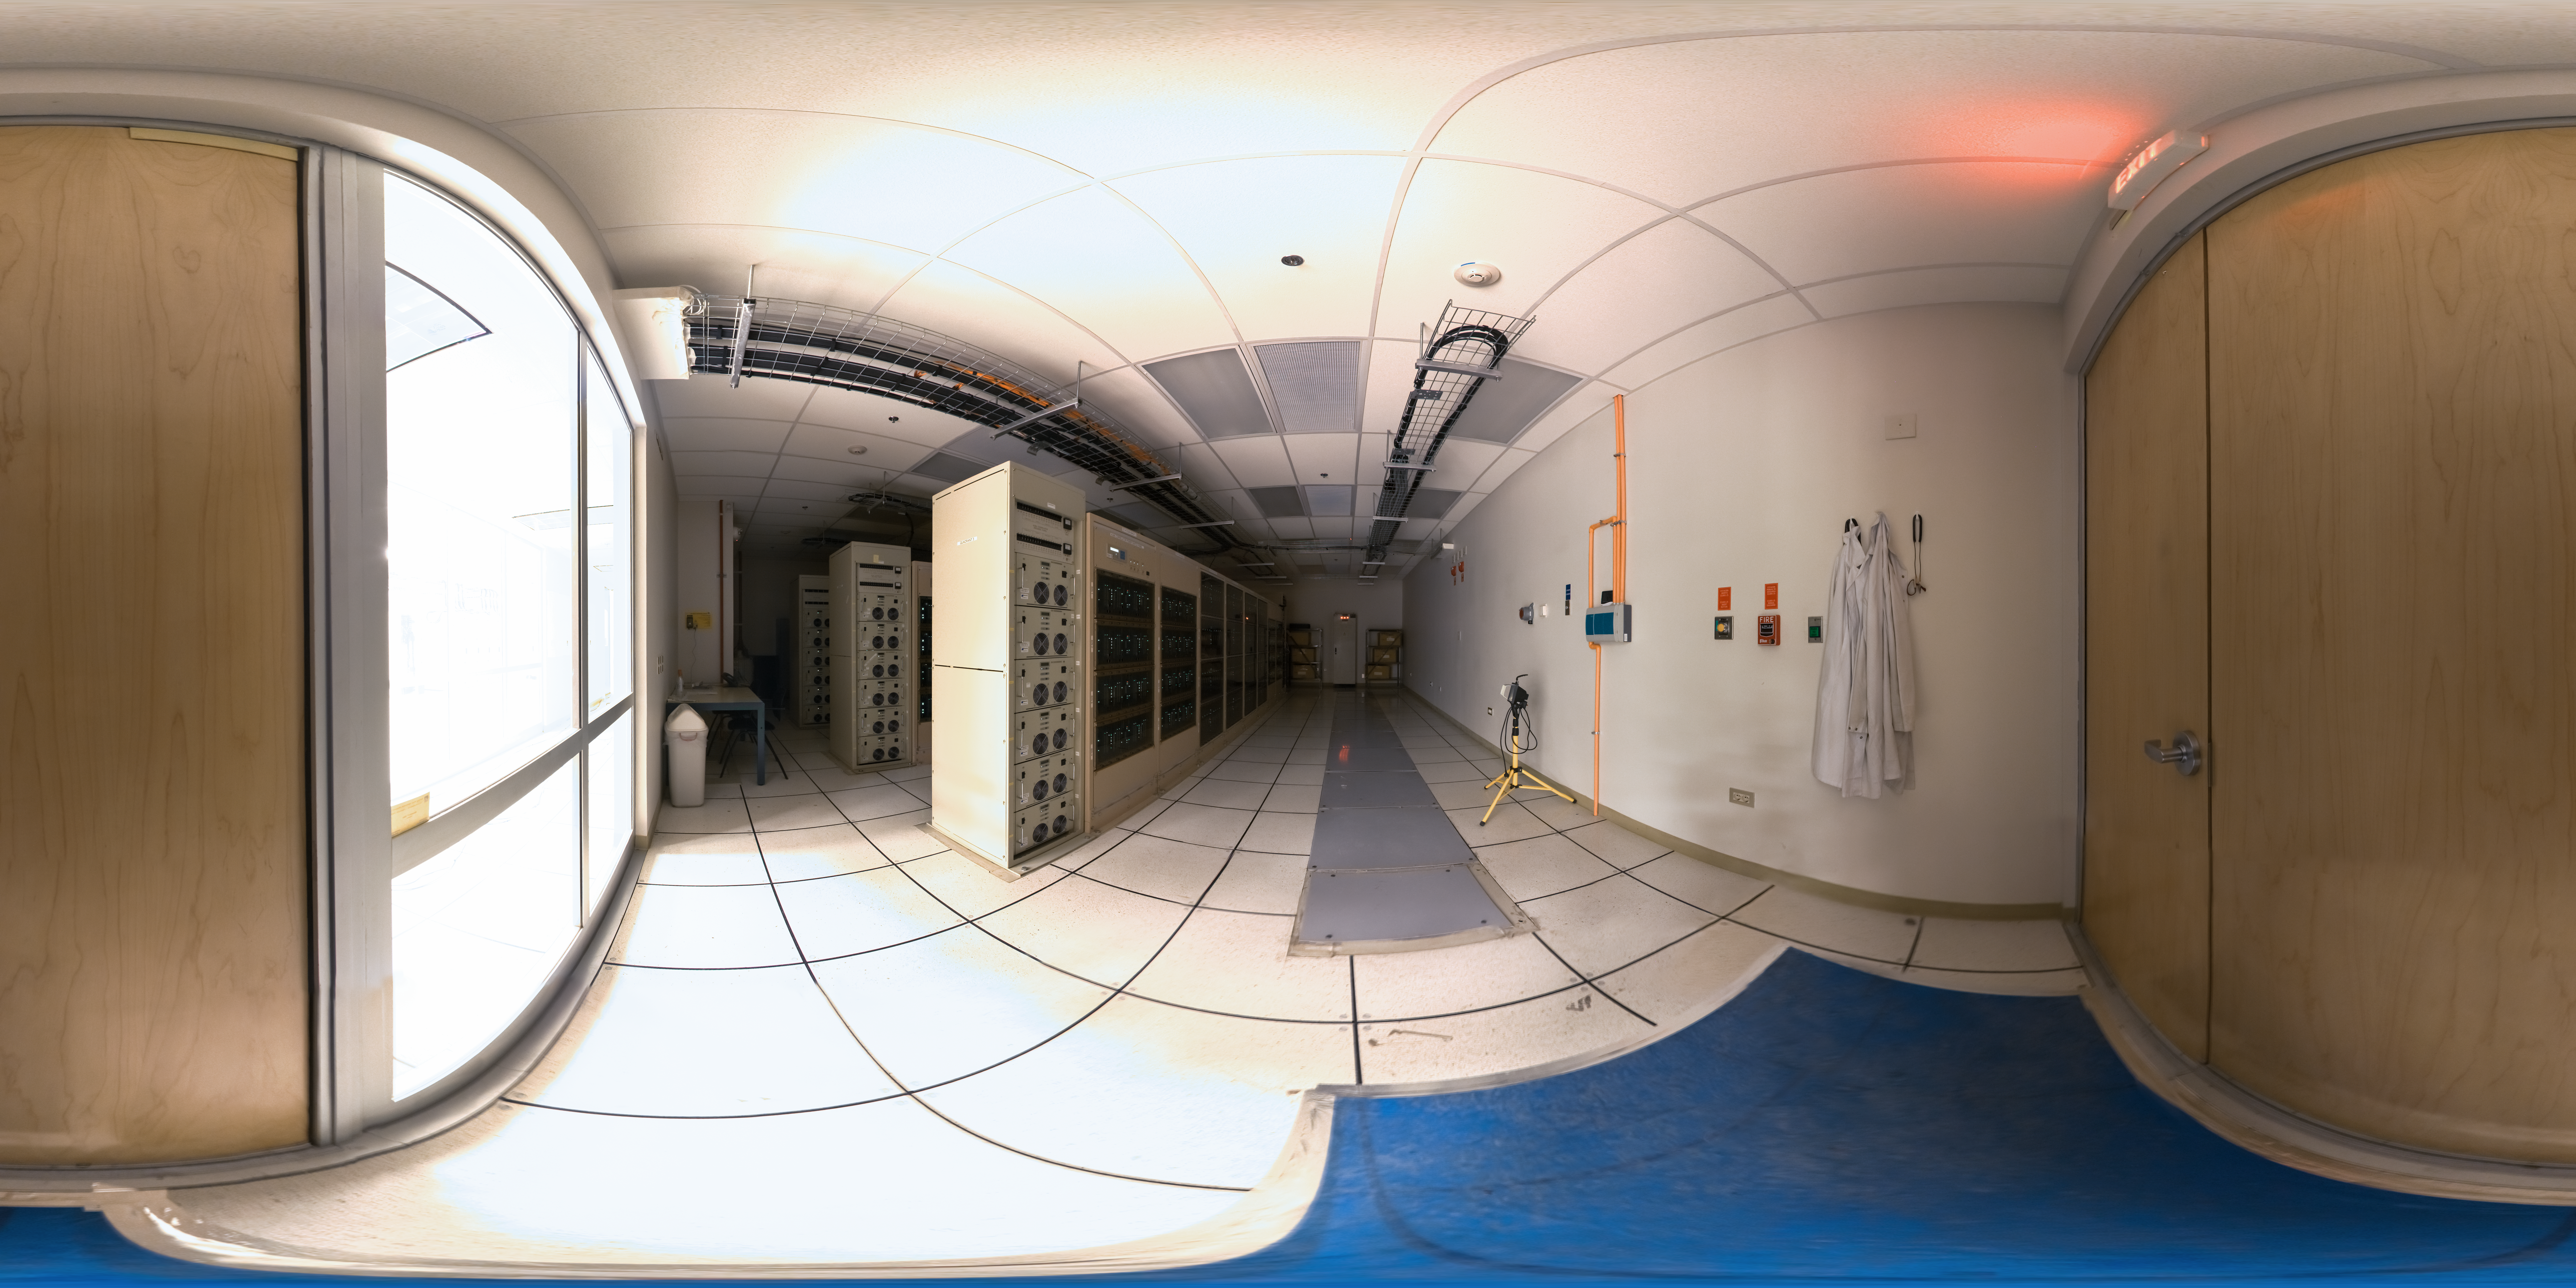

ALMA correlator

360 degree panorama of the room housing the ALMA correlator, one of the most powerful supercomputers in the world, installed at the remote ALMA high altitude site in the Andes of northern Chile.

Credit: ESO